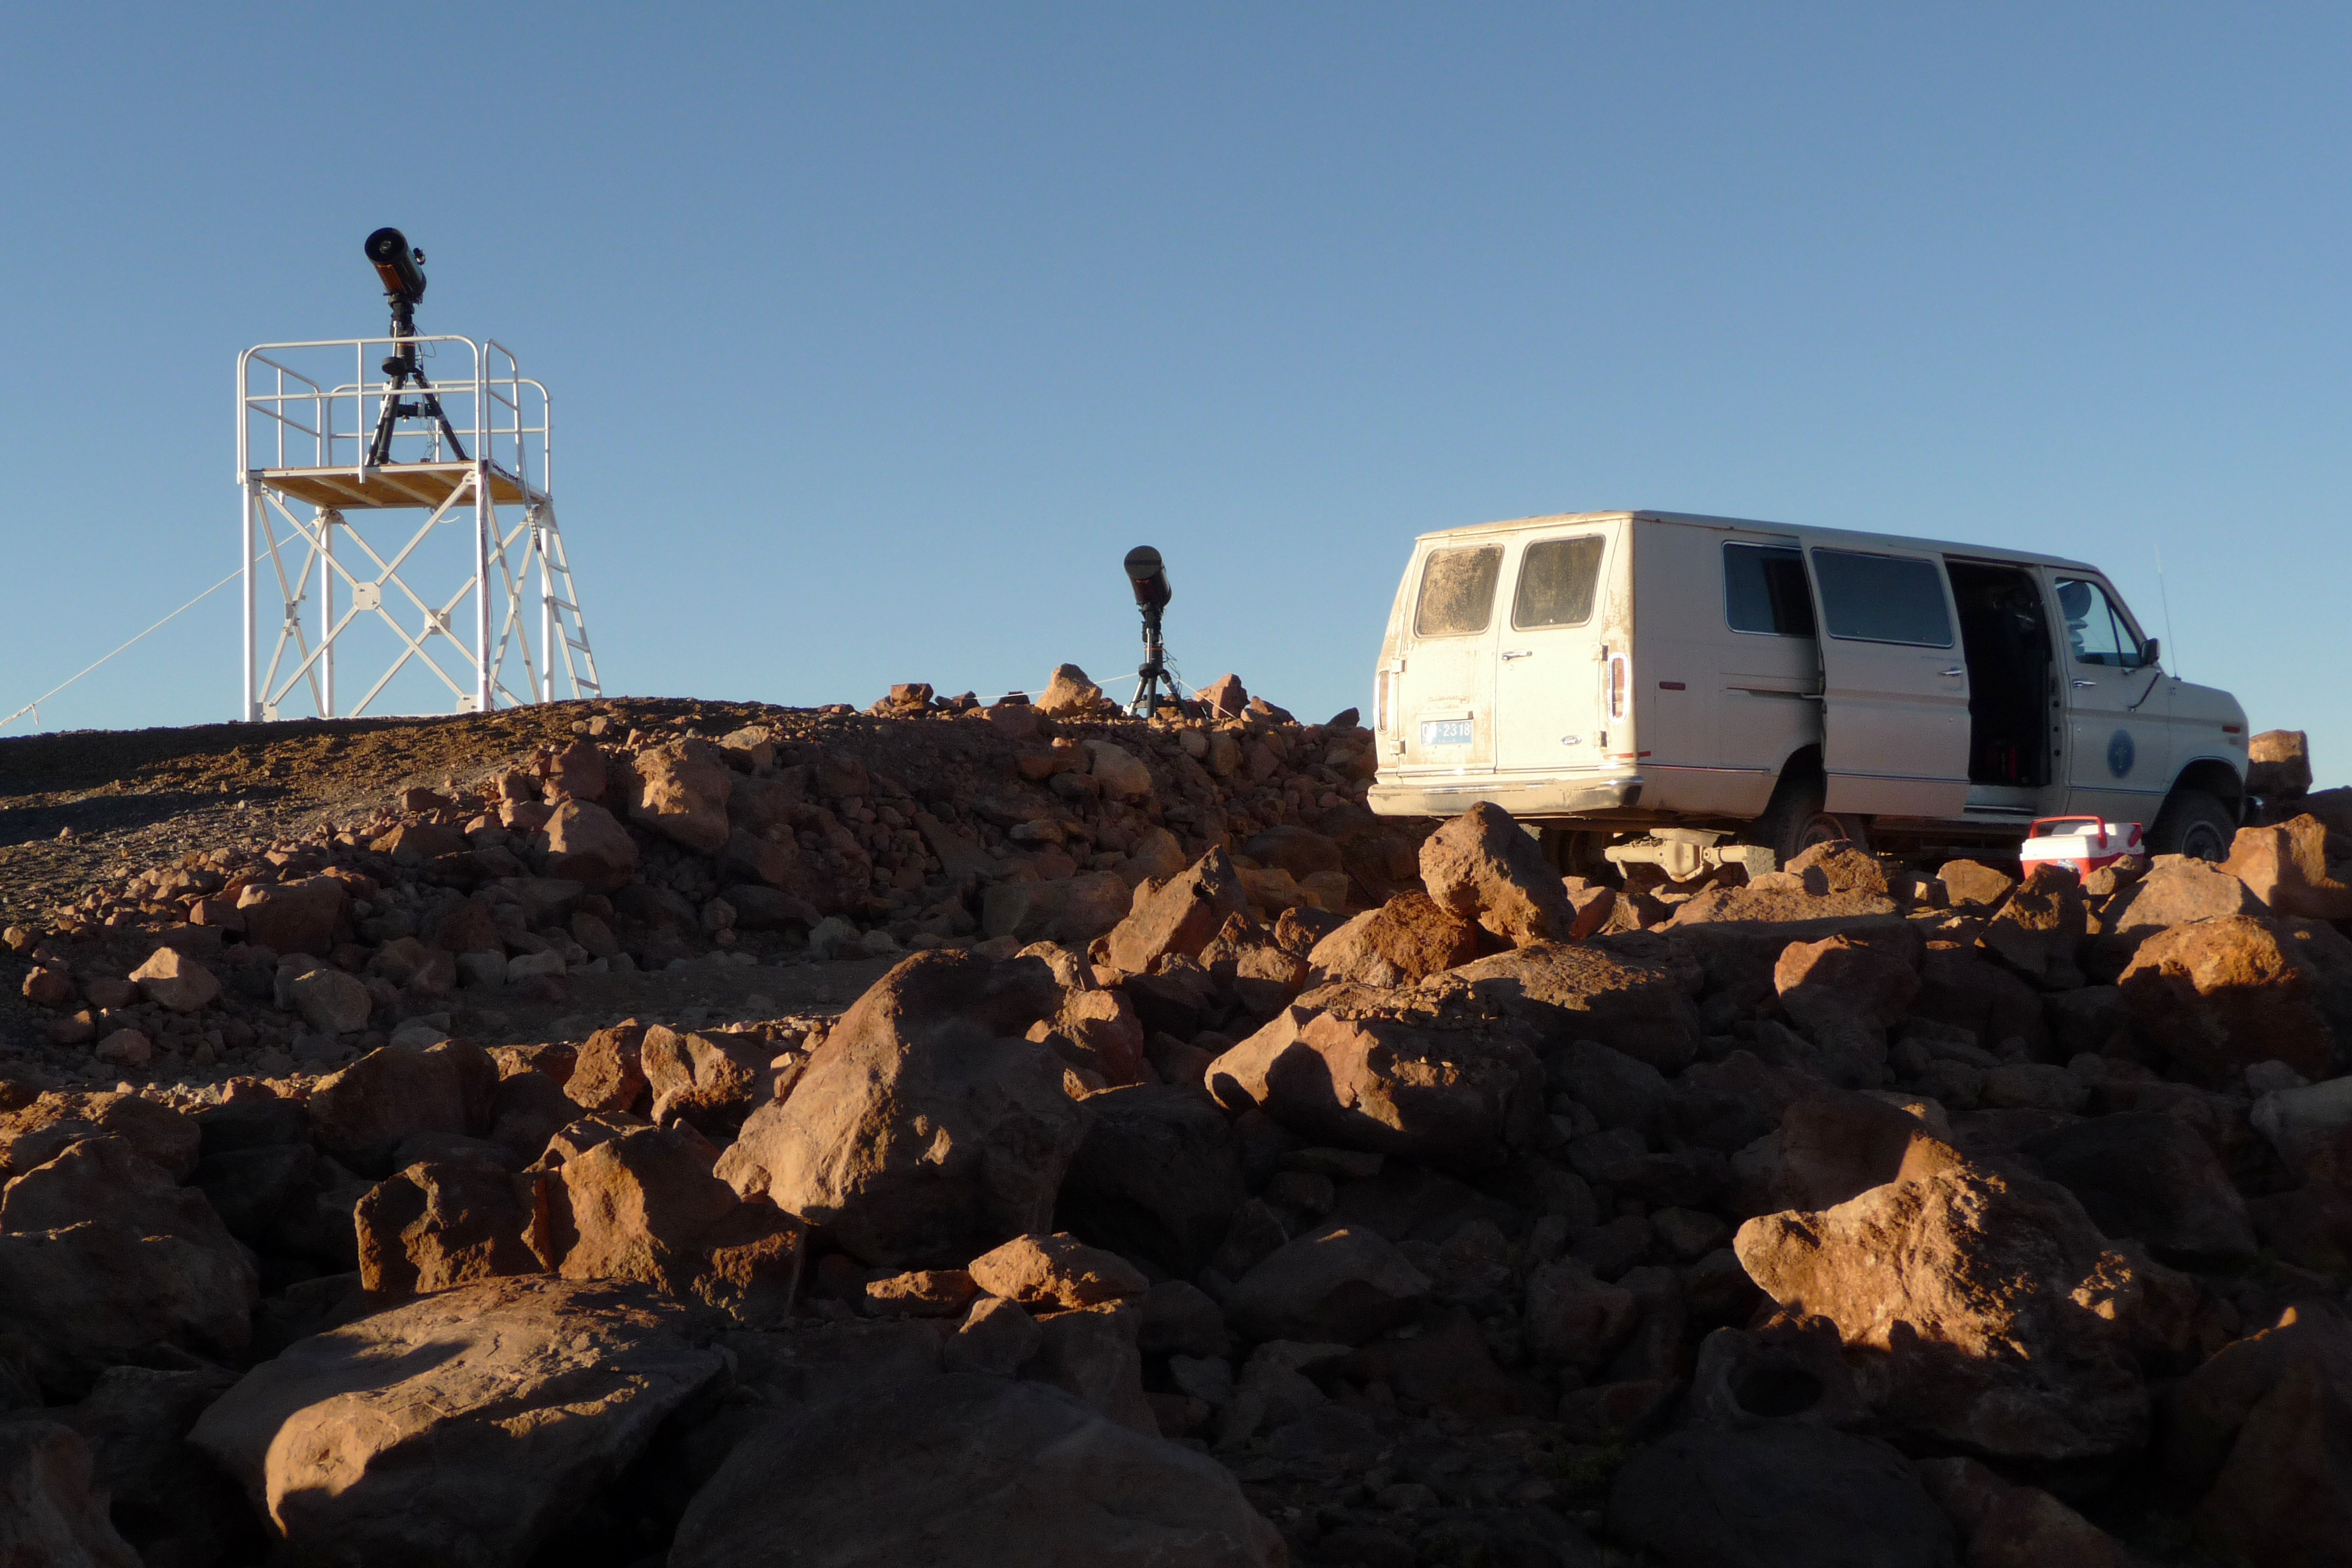

ELT site testing — Cerro Tolonchar / Chile

The Extremely Large Telescope (ELT) programme office has studied half a dozen potential sites for the future ELT observatory, which, with its 40-metre-class diameter, will be the world’s biggest eye on the sky. Various aspects need to be considered in the site selection process. Parameters taken into account are not restricted to ‘sky quality’, but include more general scientific aspects, as well as parameters essential for construction and operations (e.g. accessibility, water and power supply, political stability etc.).

The above picture shows the test equipment placed on top of Cerro Tolonchar, a site located in Chile. It is on the ELT Site Selection Advisory Committee's final short list for the recommended site.

Credit: ESO/G. Lombardi (glphoto.it)